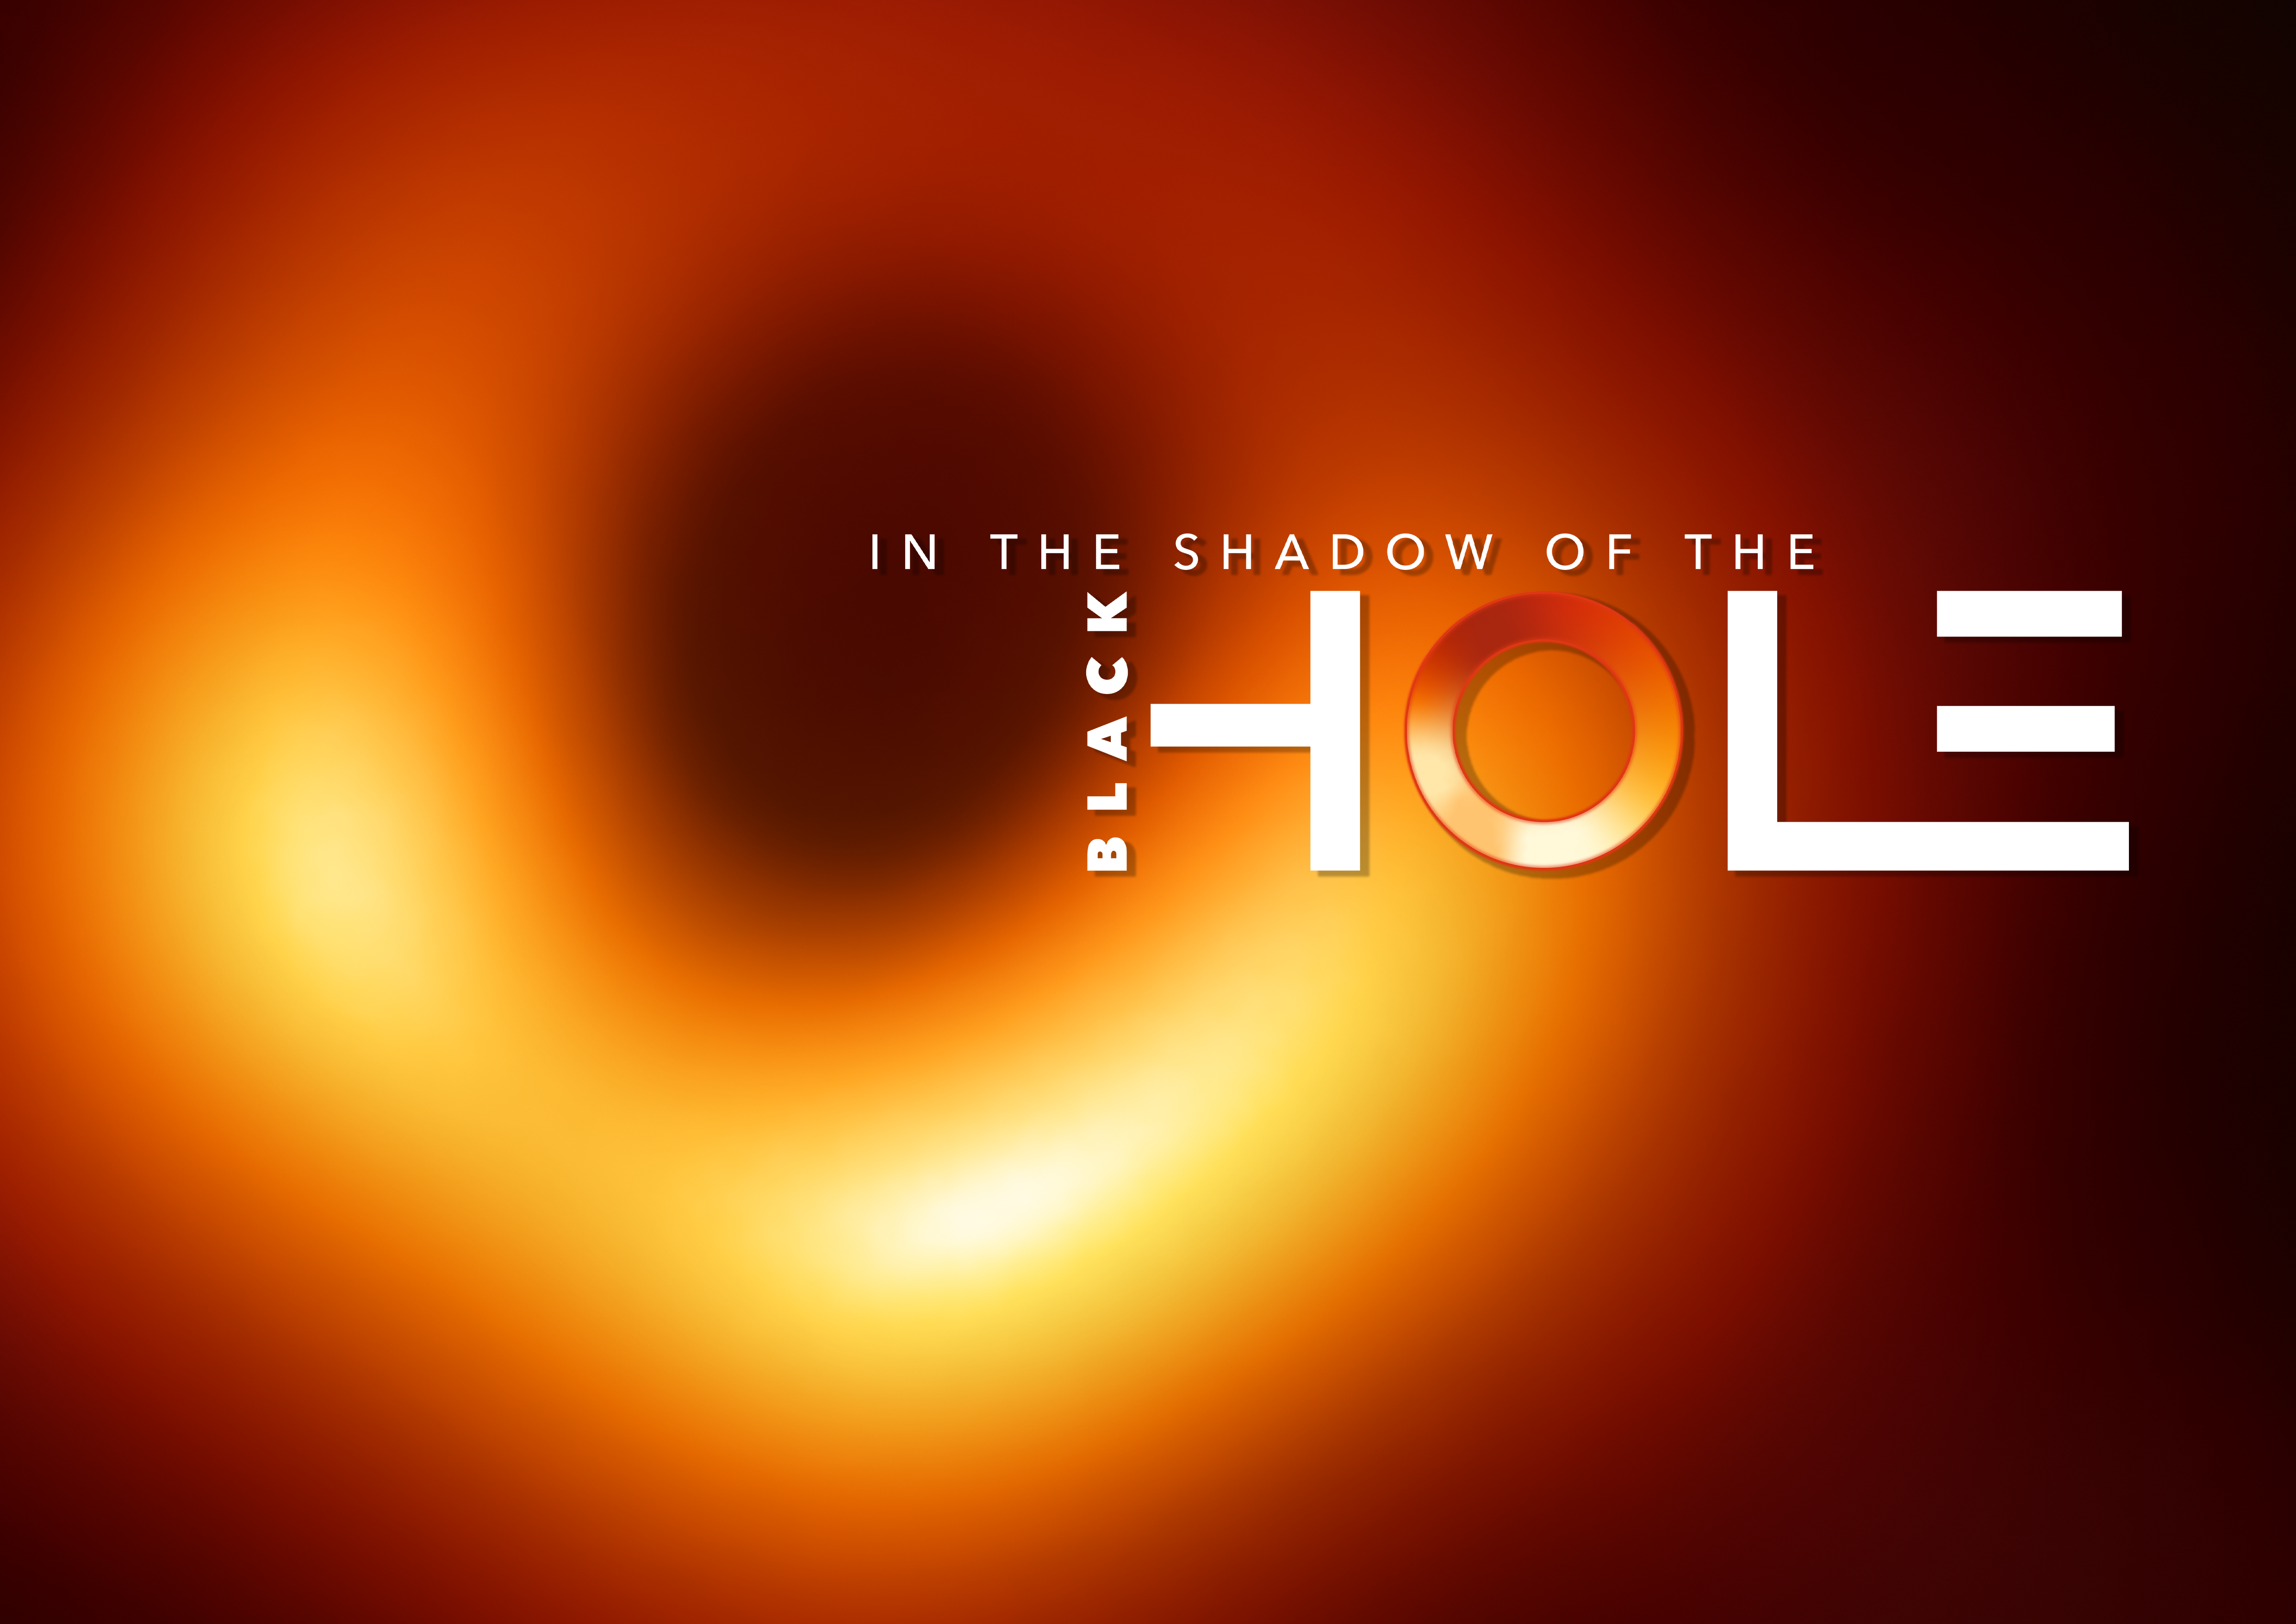

In the Shadow of the Black Hole (Landscape Poster)

This image shows the key visual —In the Shadow of the Black Hole — in A3 landscape format.

Credit: EHT Collaboration/ESO